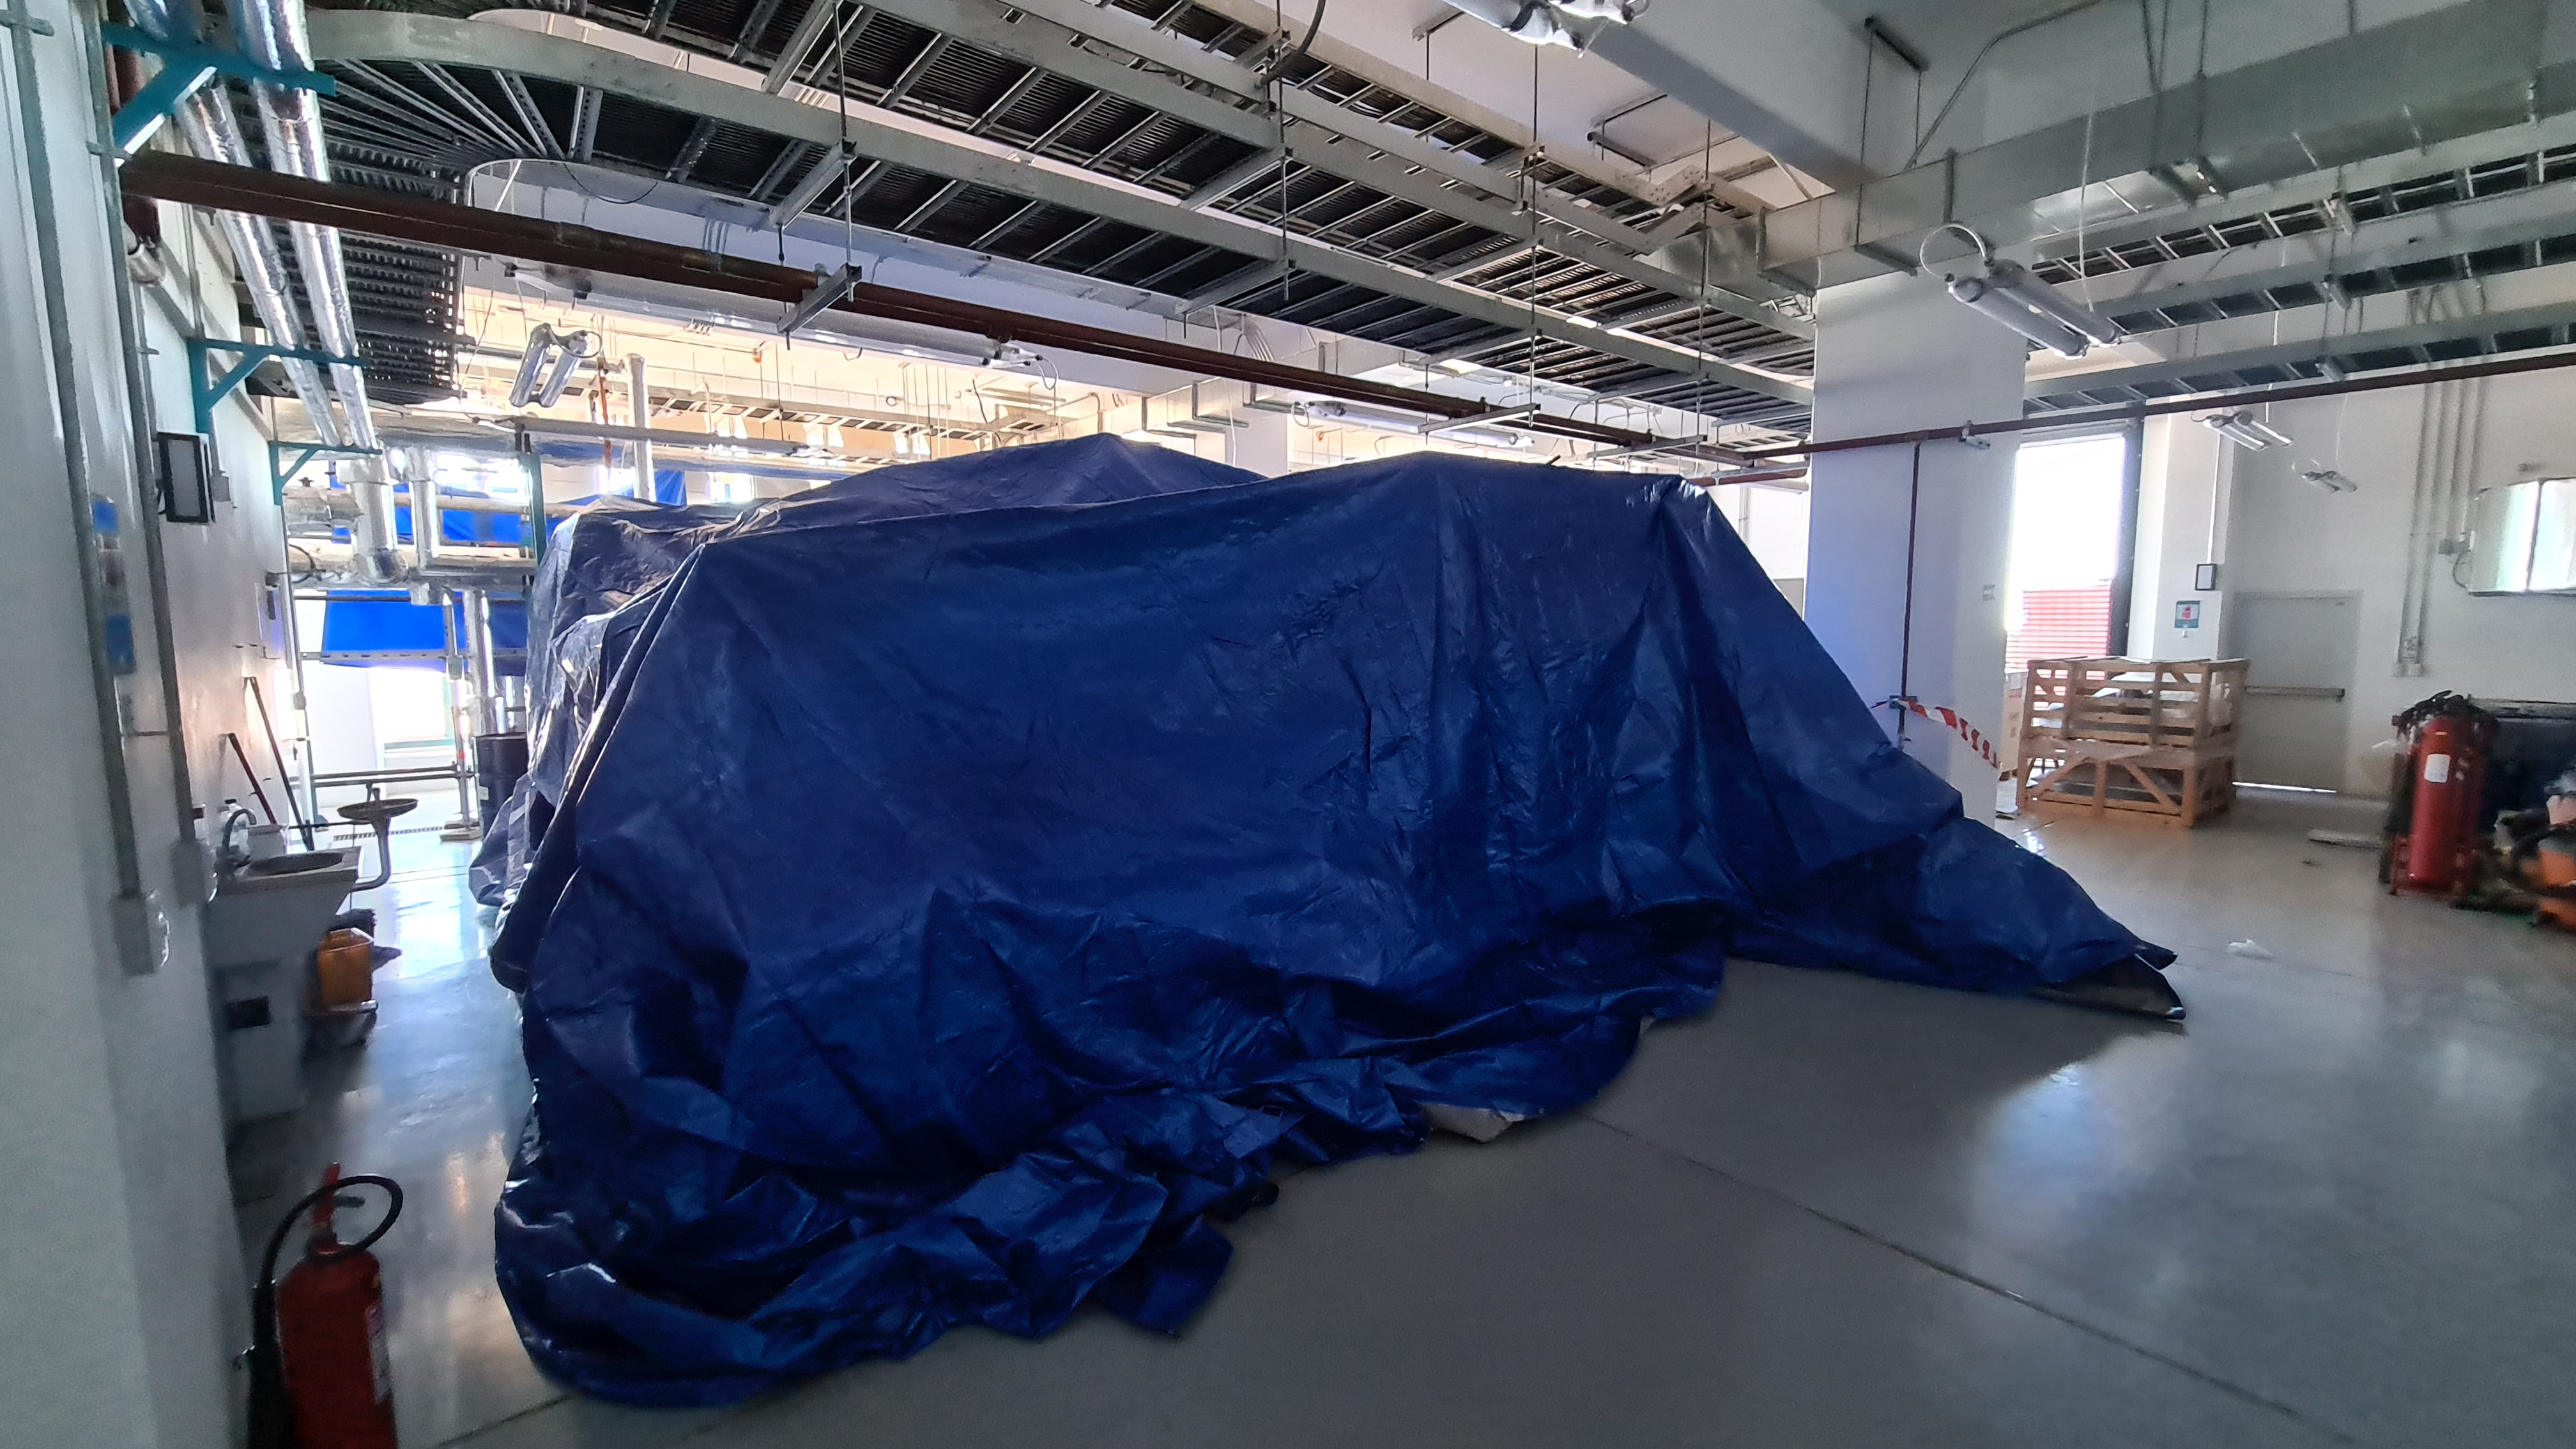

Summit Inspection #2

The second inspection of the facilities and equipment on Cerro Pachón took place on April 14th—these inspections will occur on a regular basis until work can resume on the summit. Minor maintenance tasks included re-inflating the airbag cushions for the Primary/Tertiary Mirror (M1M3), applying protective grease and oil the Dome track and bogies, and adjusting jacks that hold in place heavy elements of the partially assembled Telescope Mount Assembly (TMA).

Credit: Rubin Observatory/NSF/AURA